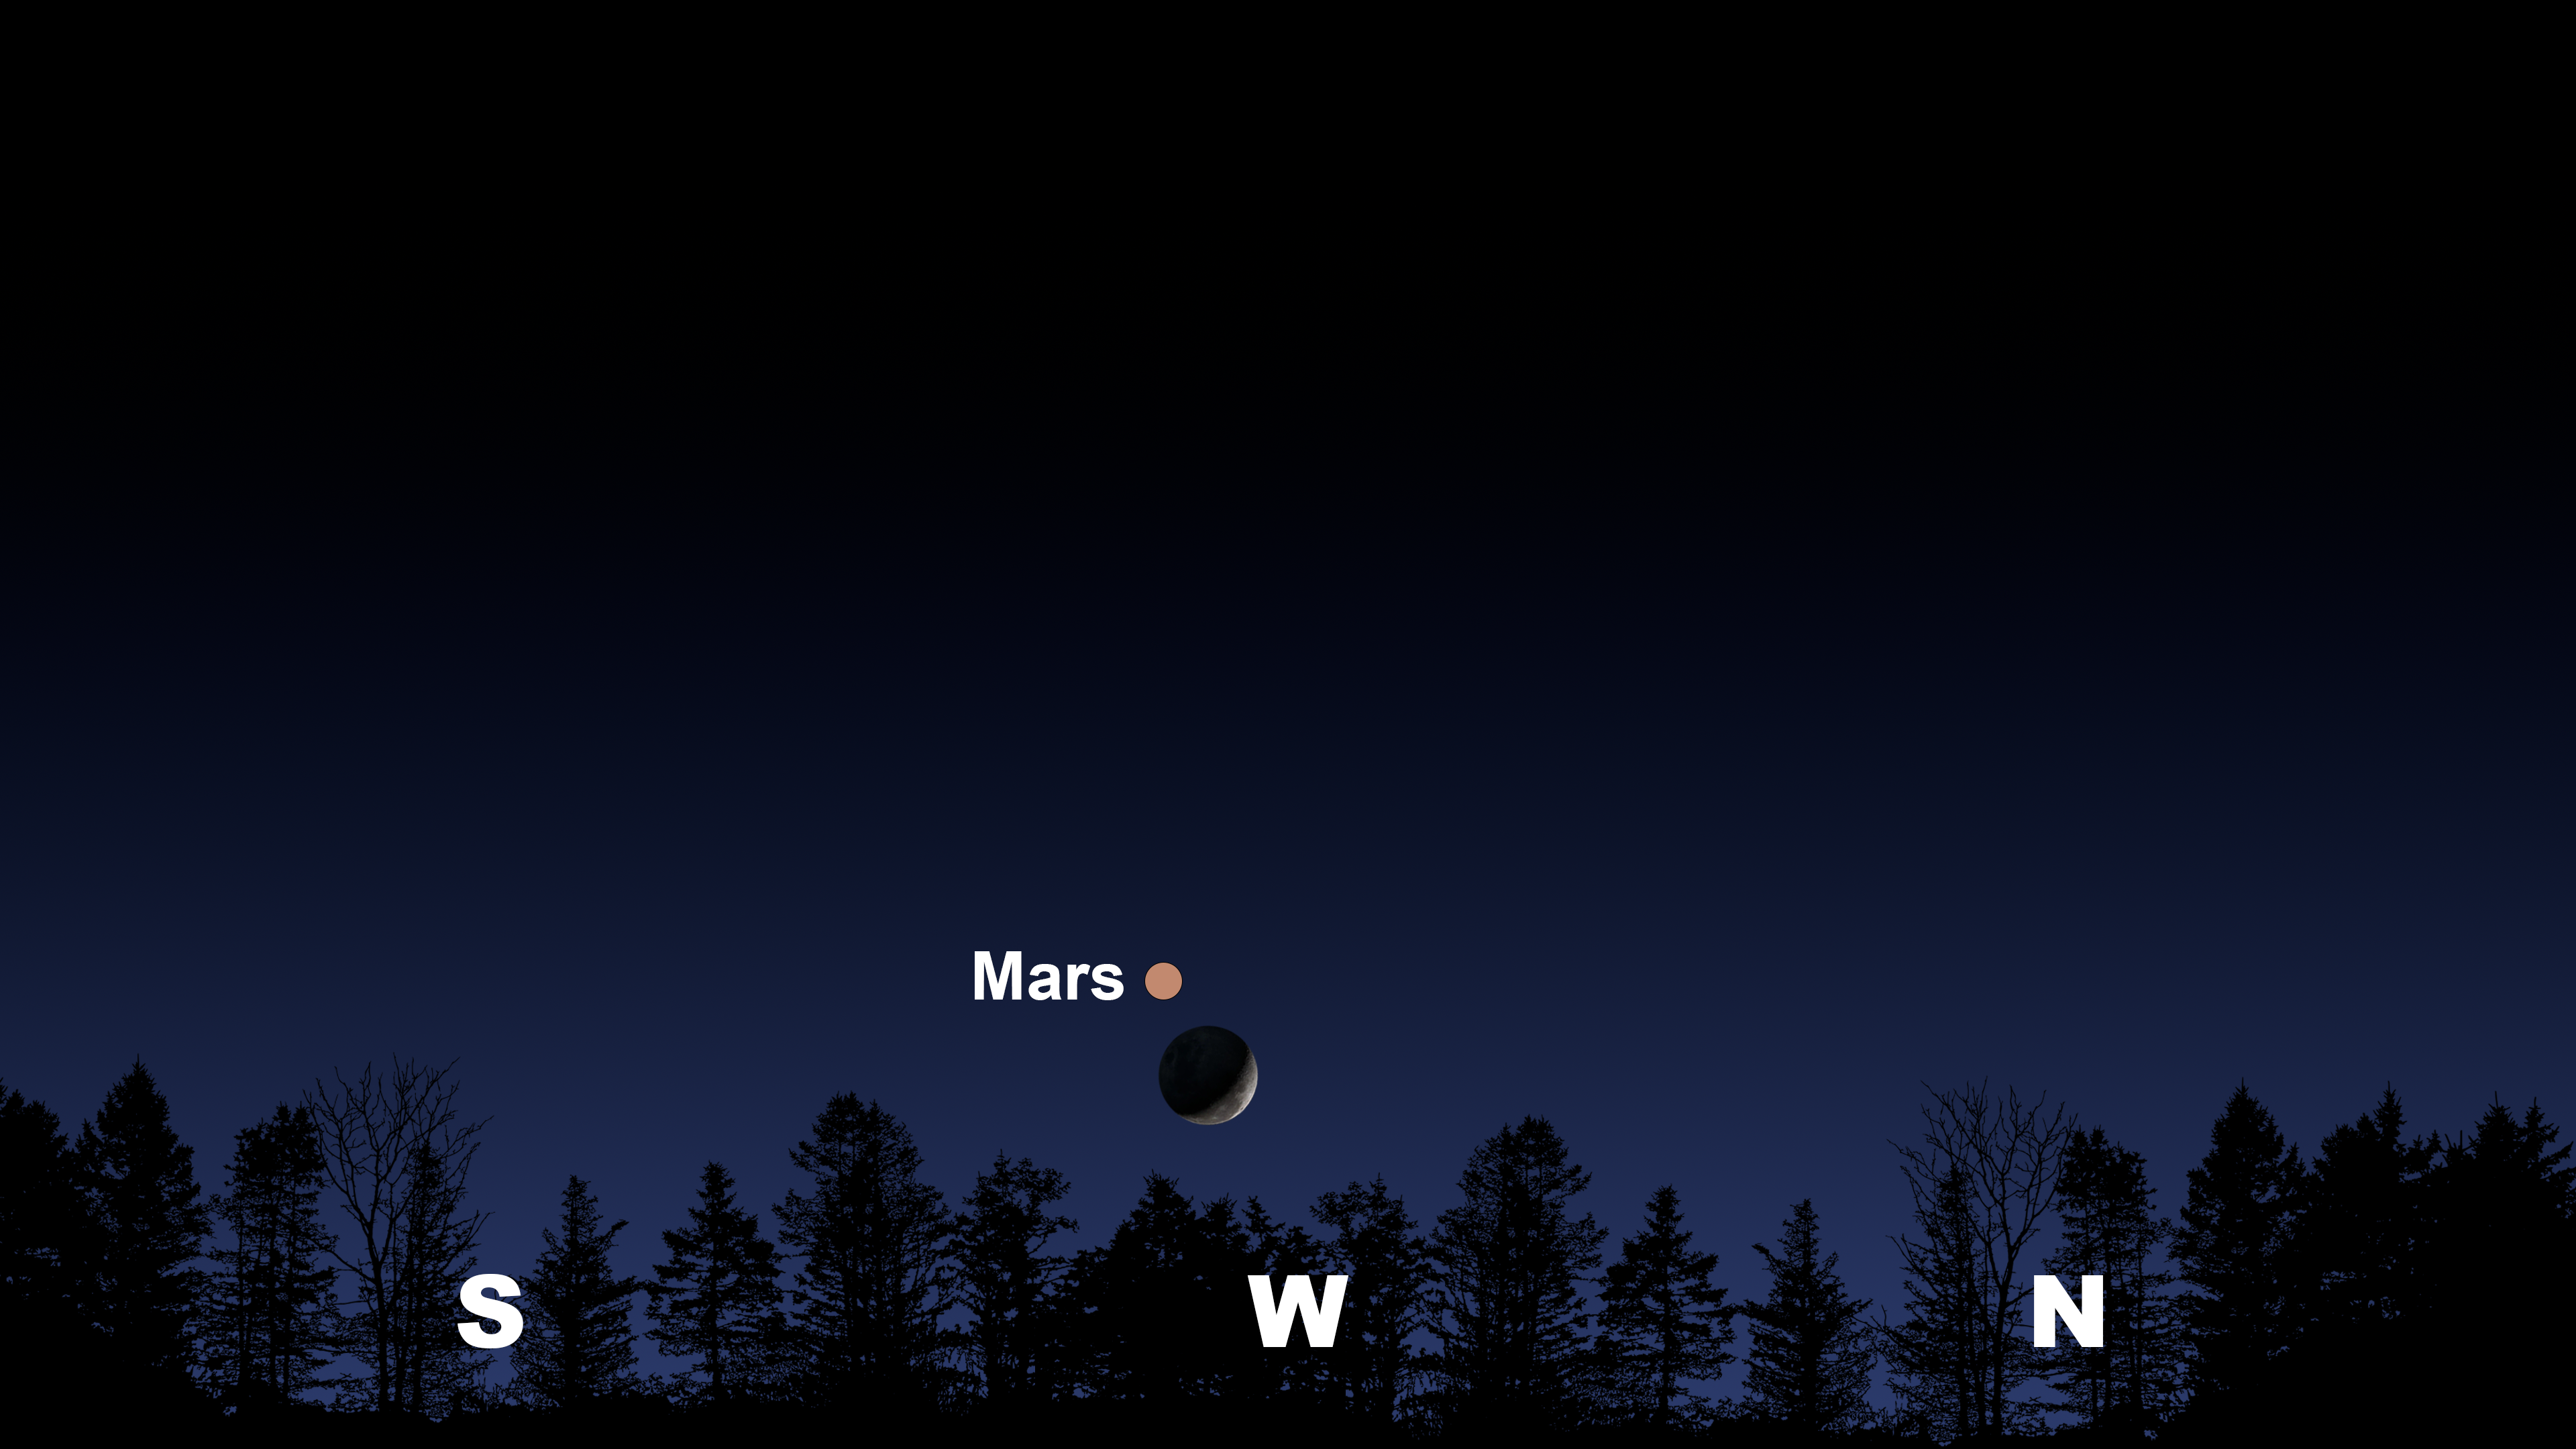

The night sky from Tucson, Hilo, and La Serena at 7:30 p.m

The night sky from Tucson, Hilo, and La Serena at 7:30 p.m.

Credit: NOIRLab/NSF/AURA/Stellarium/J. Davis